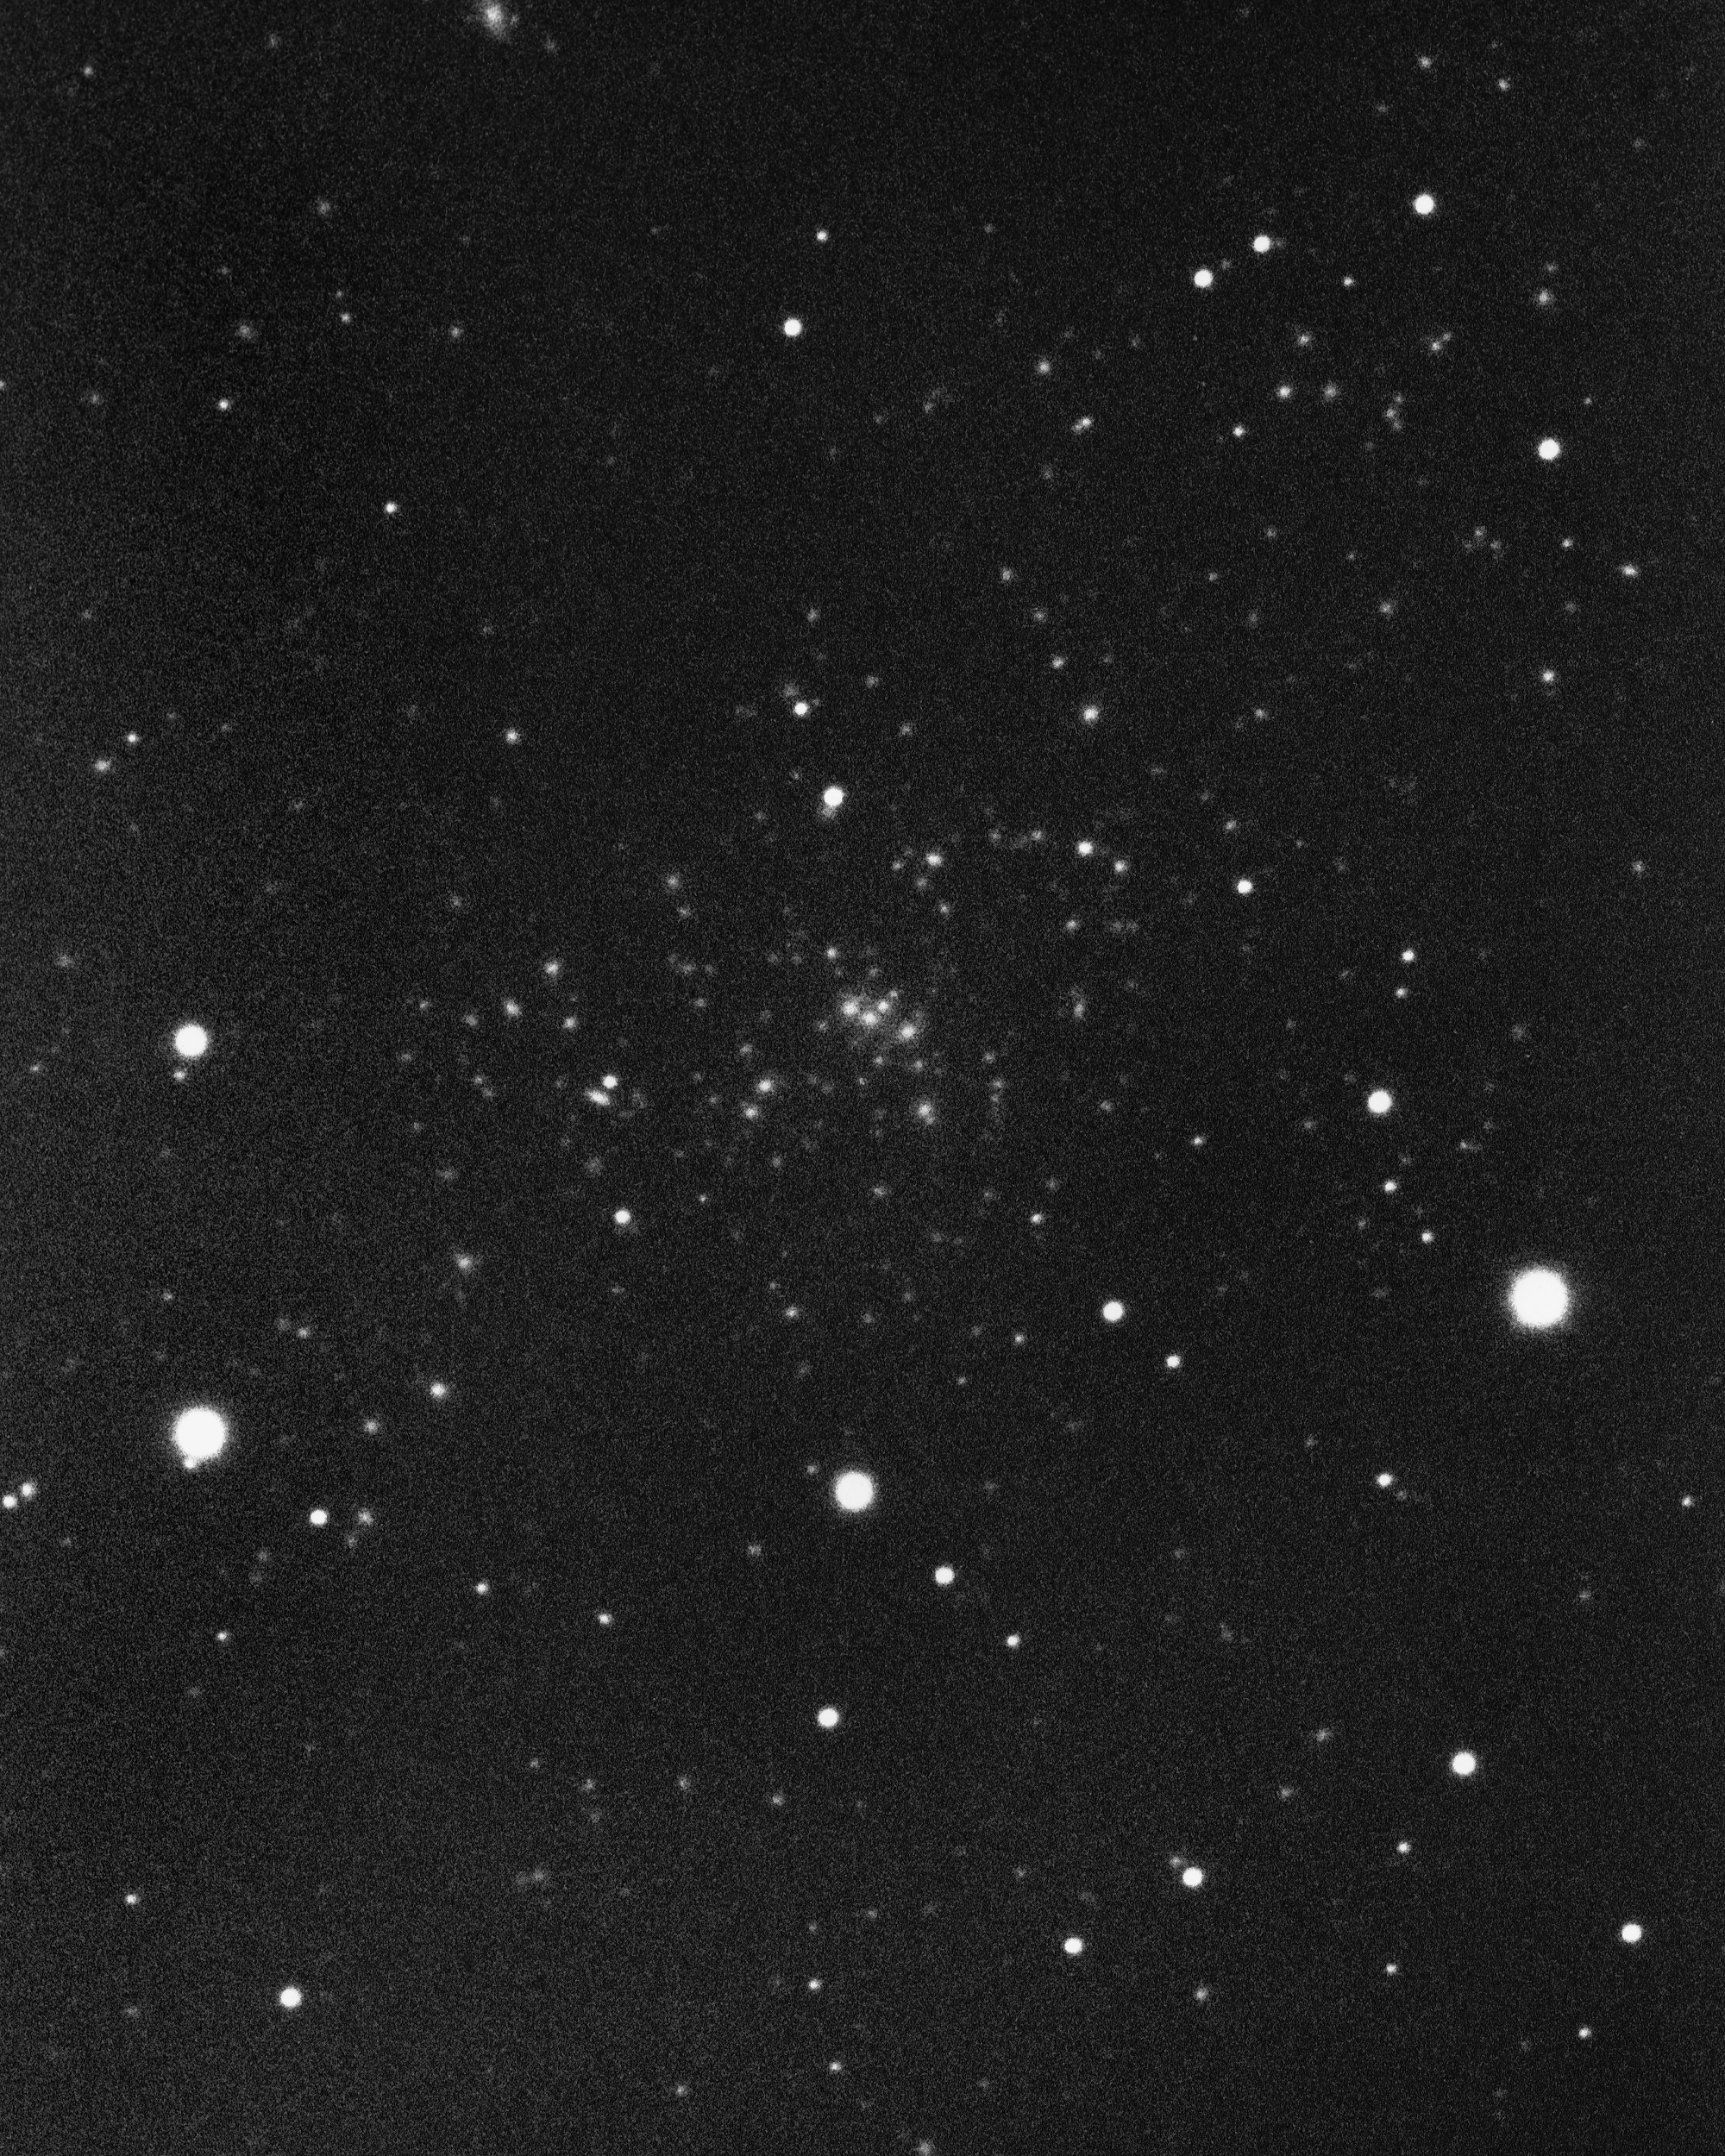

Cluster of galaxies in Pisces

Another distant cluster of galaxies. KPNO 4-meter Mayall telescope, 1975.

Credit: NOIRLab/NSF/AURA